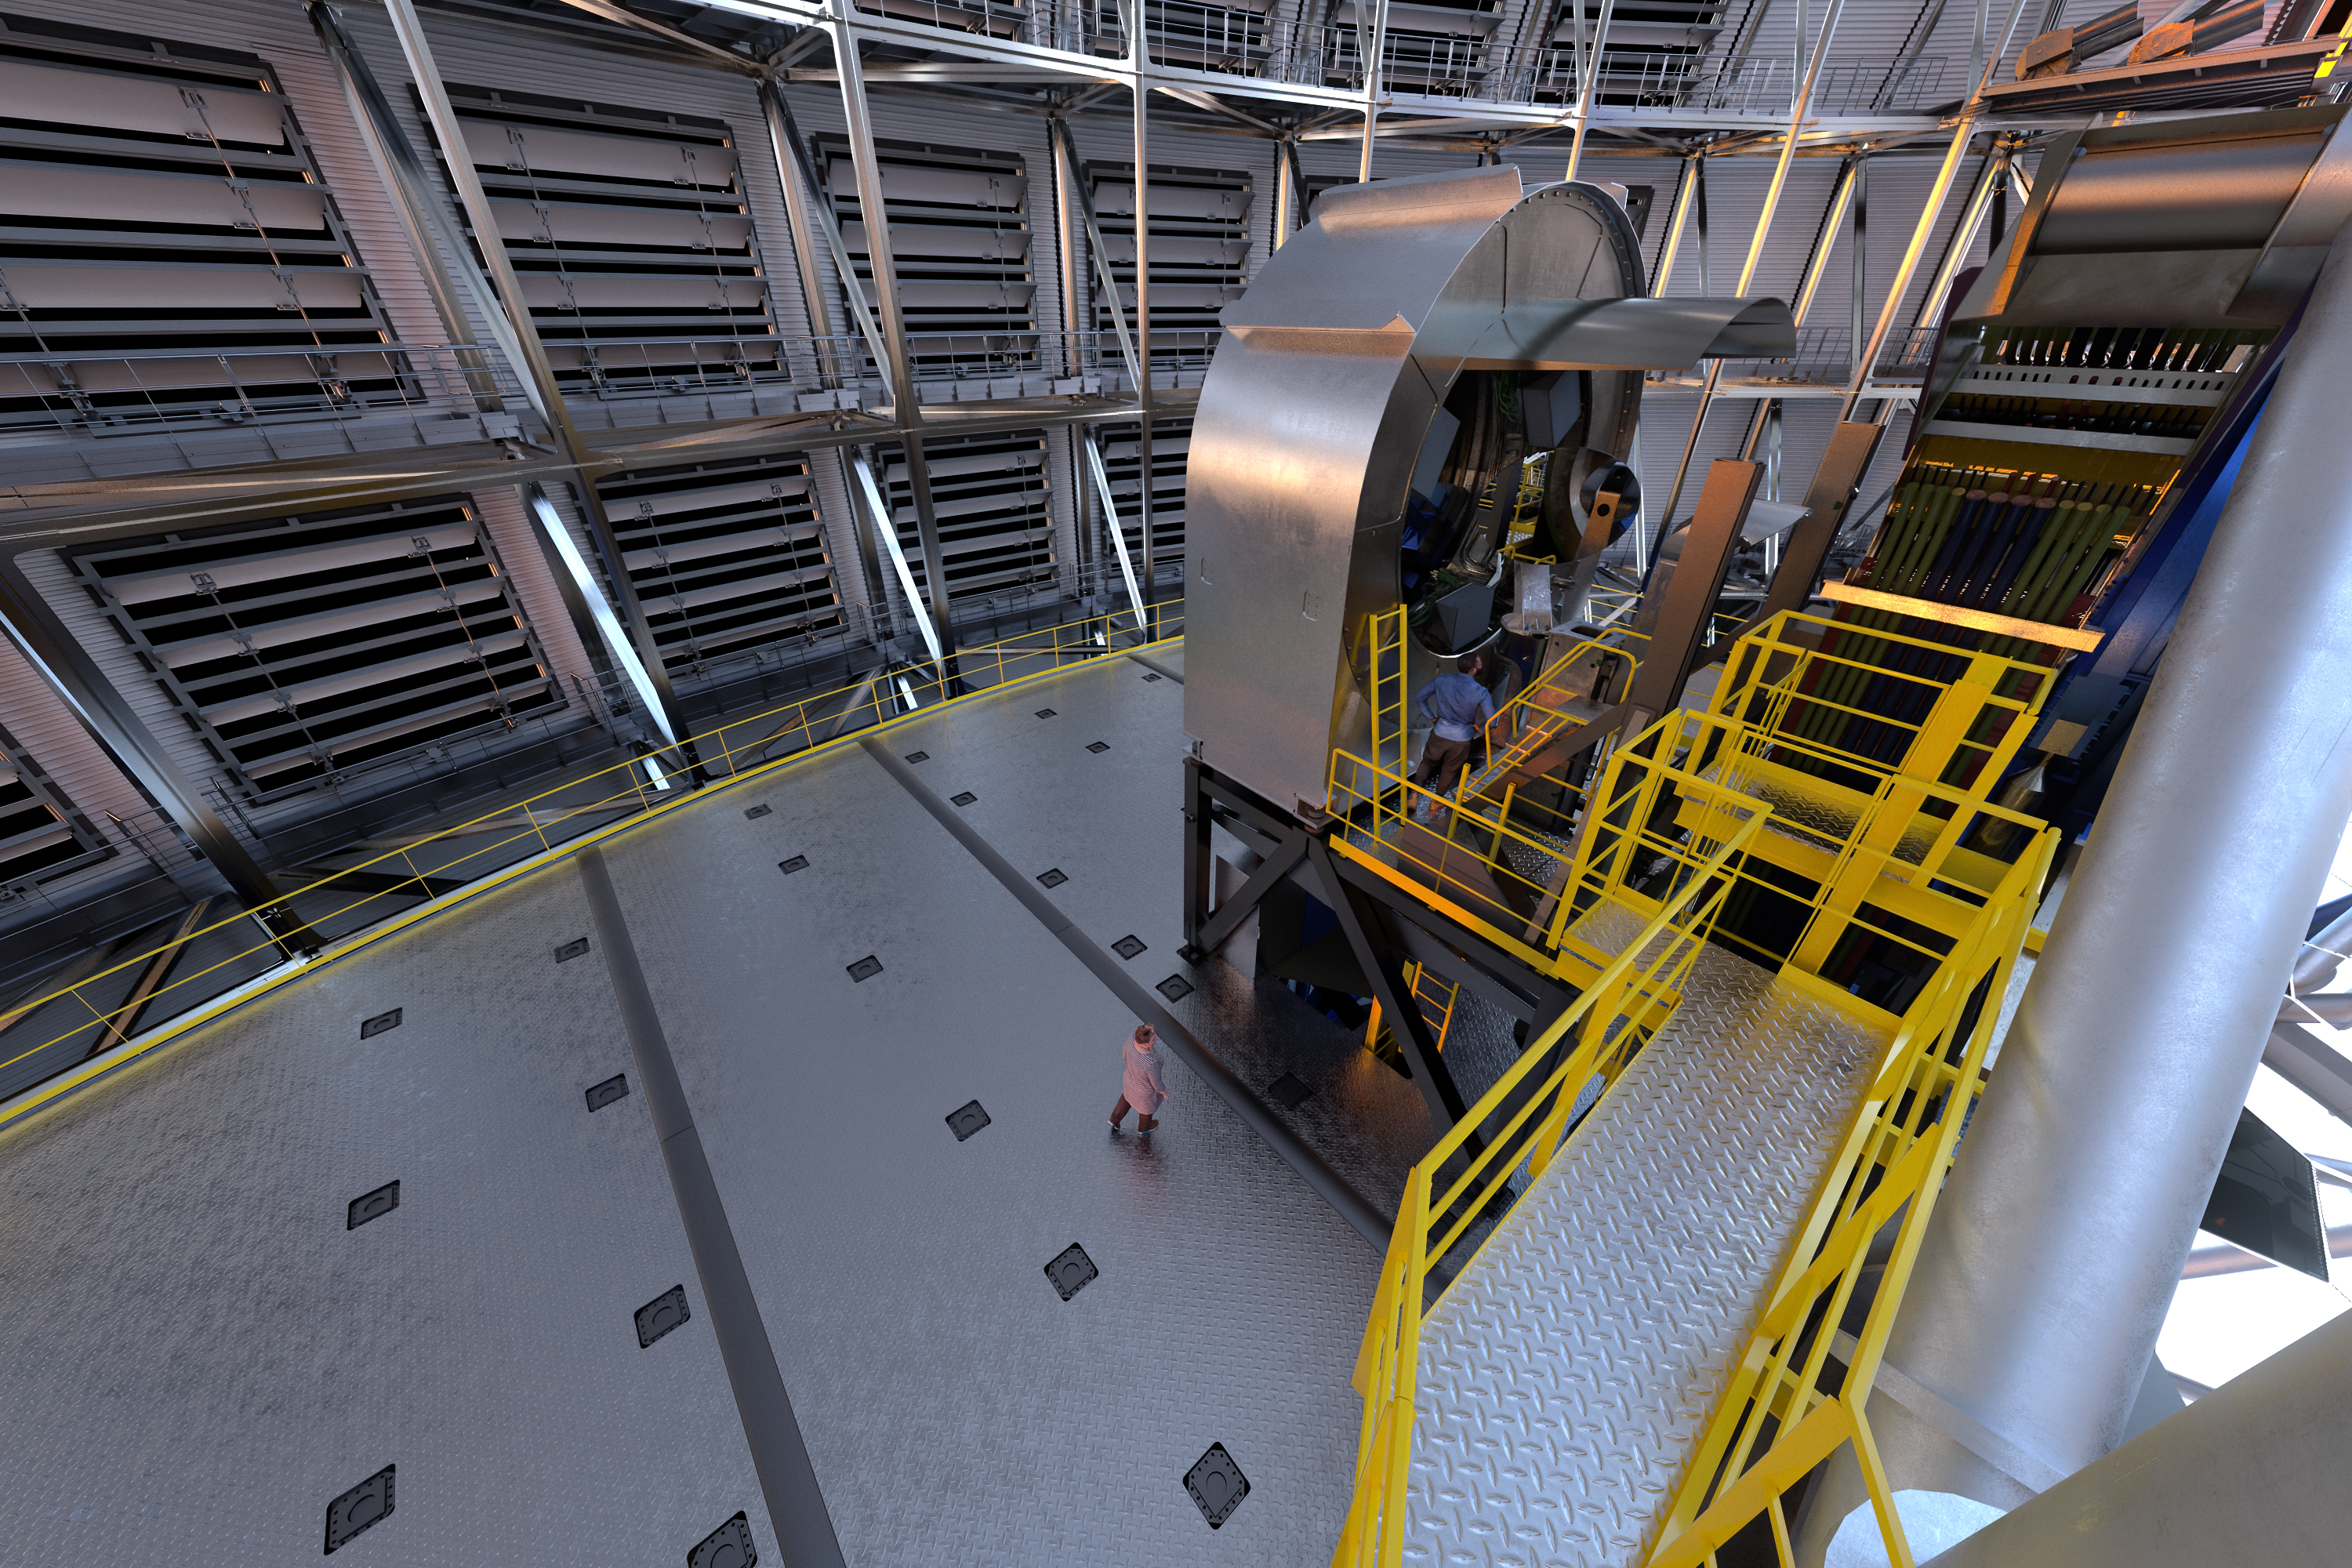

Rendering of one of the ELT’s prefocal stations inside the telescope’s dome

Residing on opposite sides of the Extremely Large Telescope on large supporting platforms, the prefocal stations will each measure over 9 metres tall. One of these stations is shown in this artistic rendering inside the ELT’s dome.

Credit: ESO/L. Calçada, IDOM